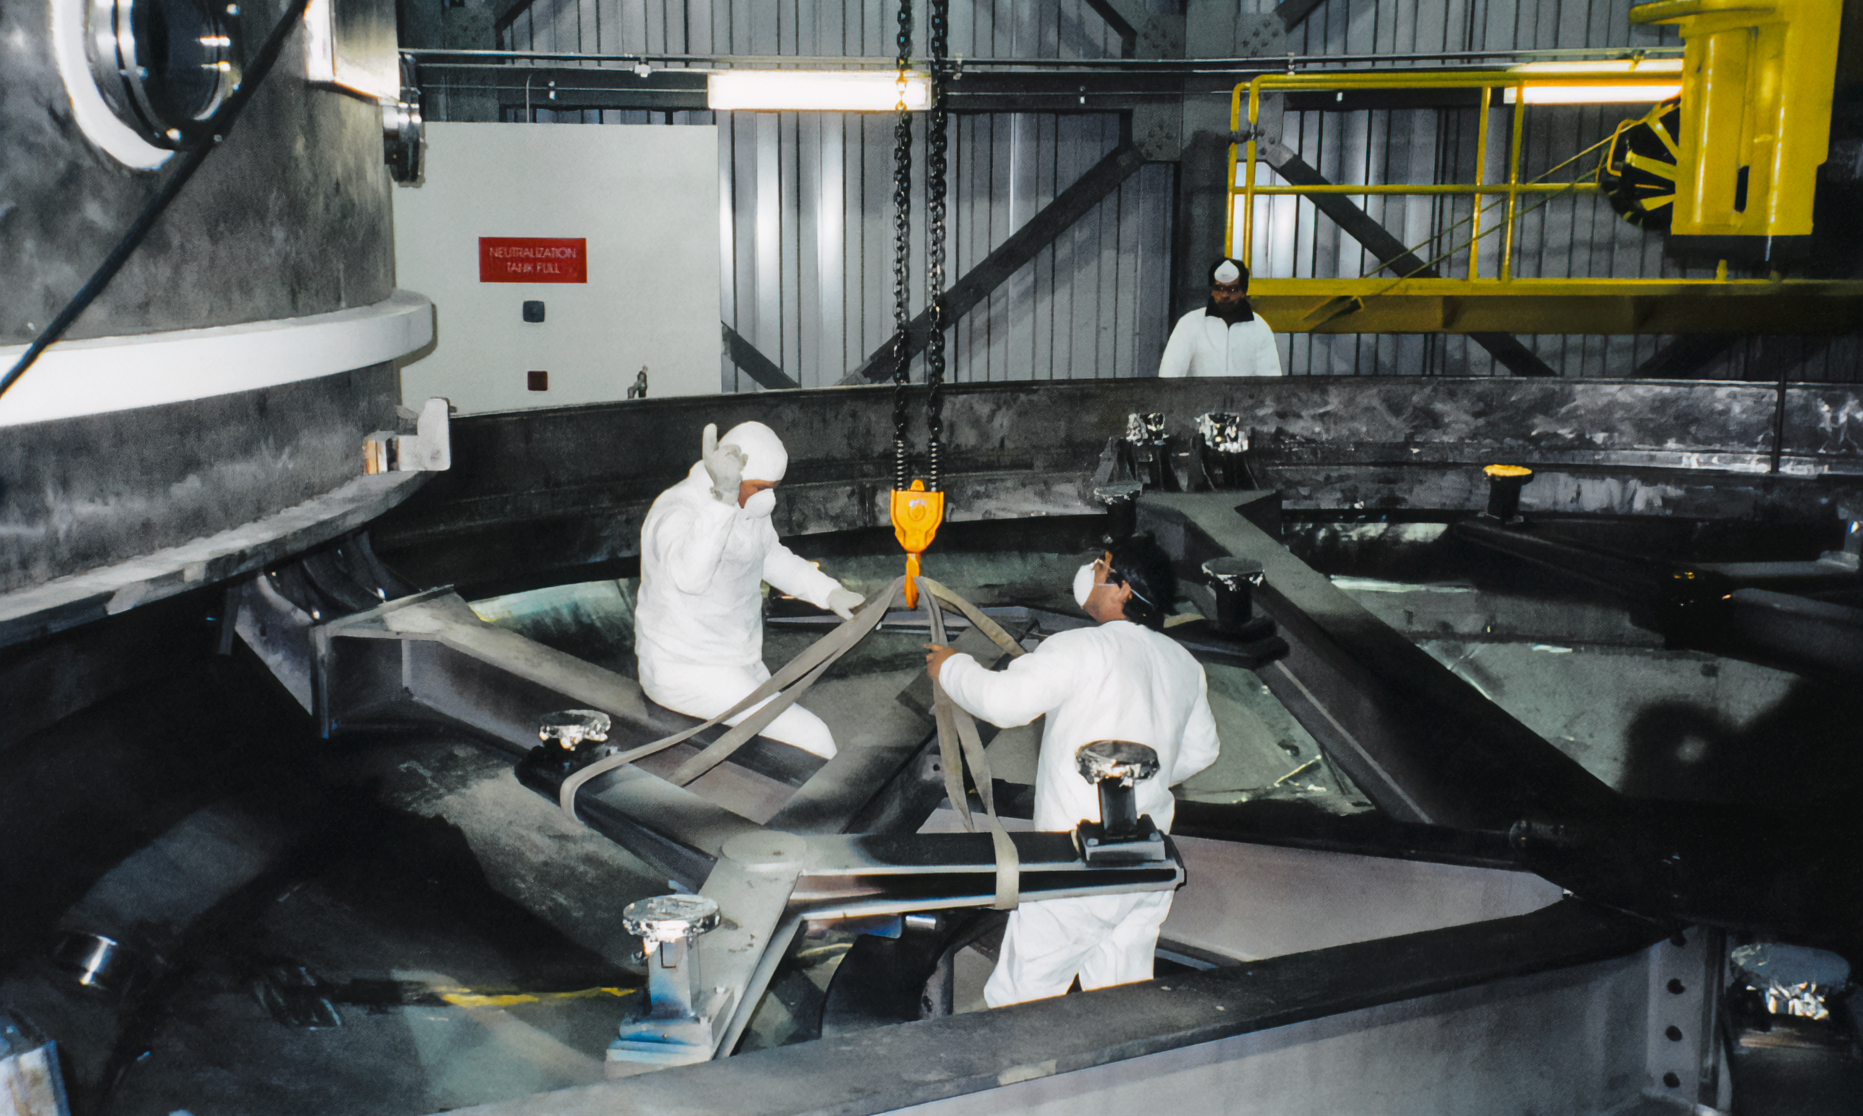

Gemini Mirror Activities

Mirror work on one of the International Gemini Observatory telescopes in 1998.

Credit: International Gemini Observatory/NOIRLab/NSF/AURA